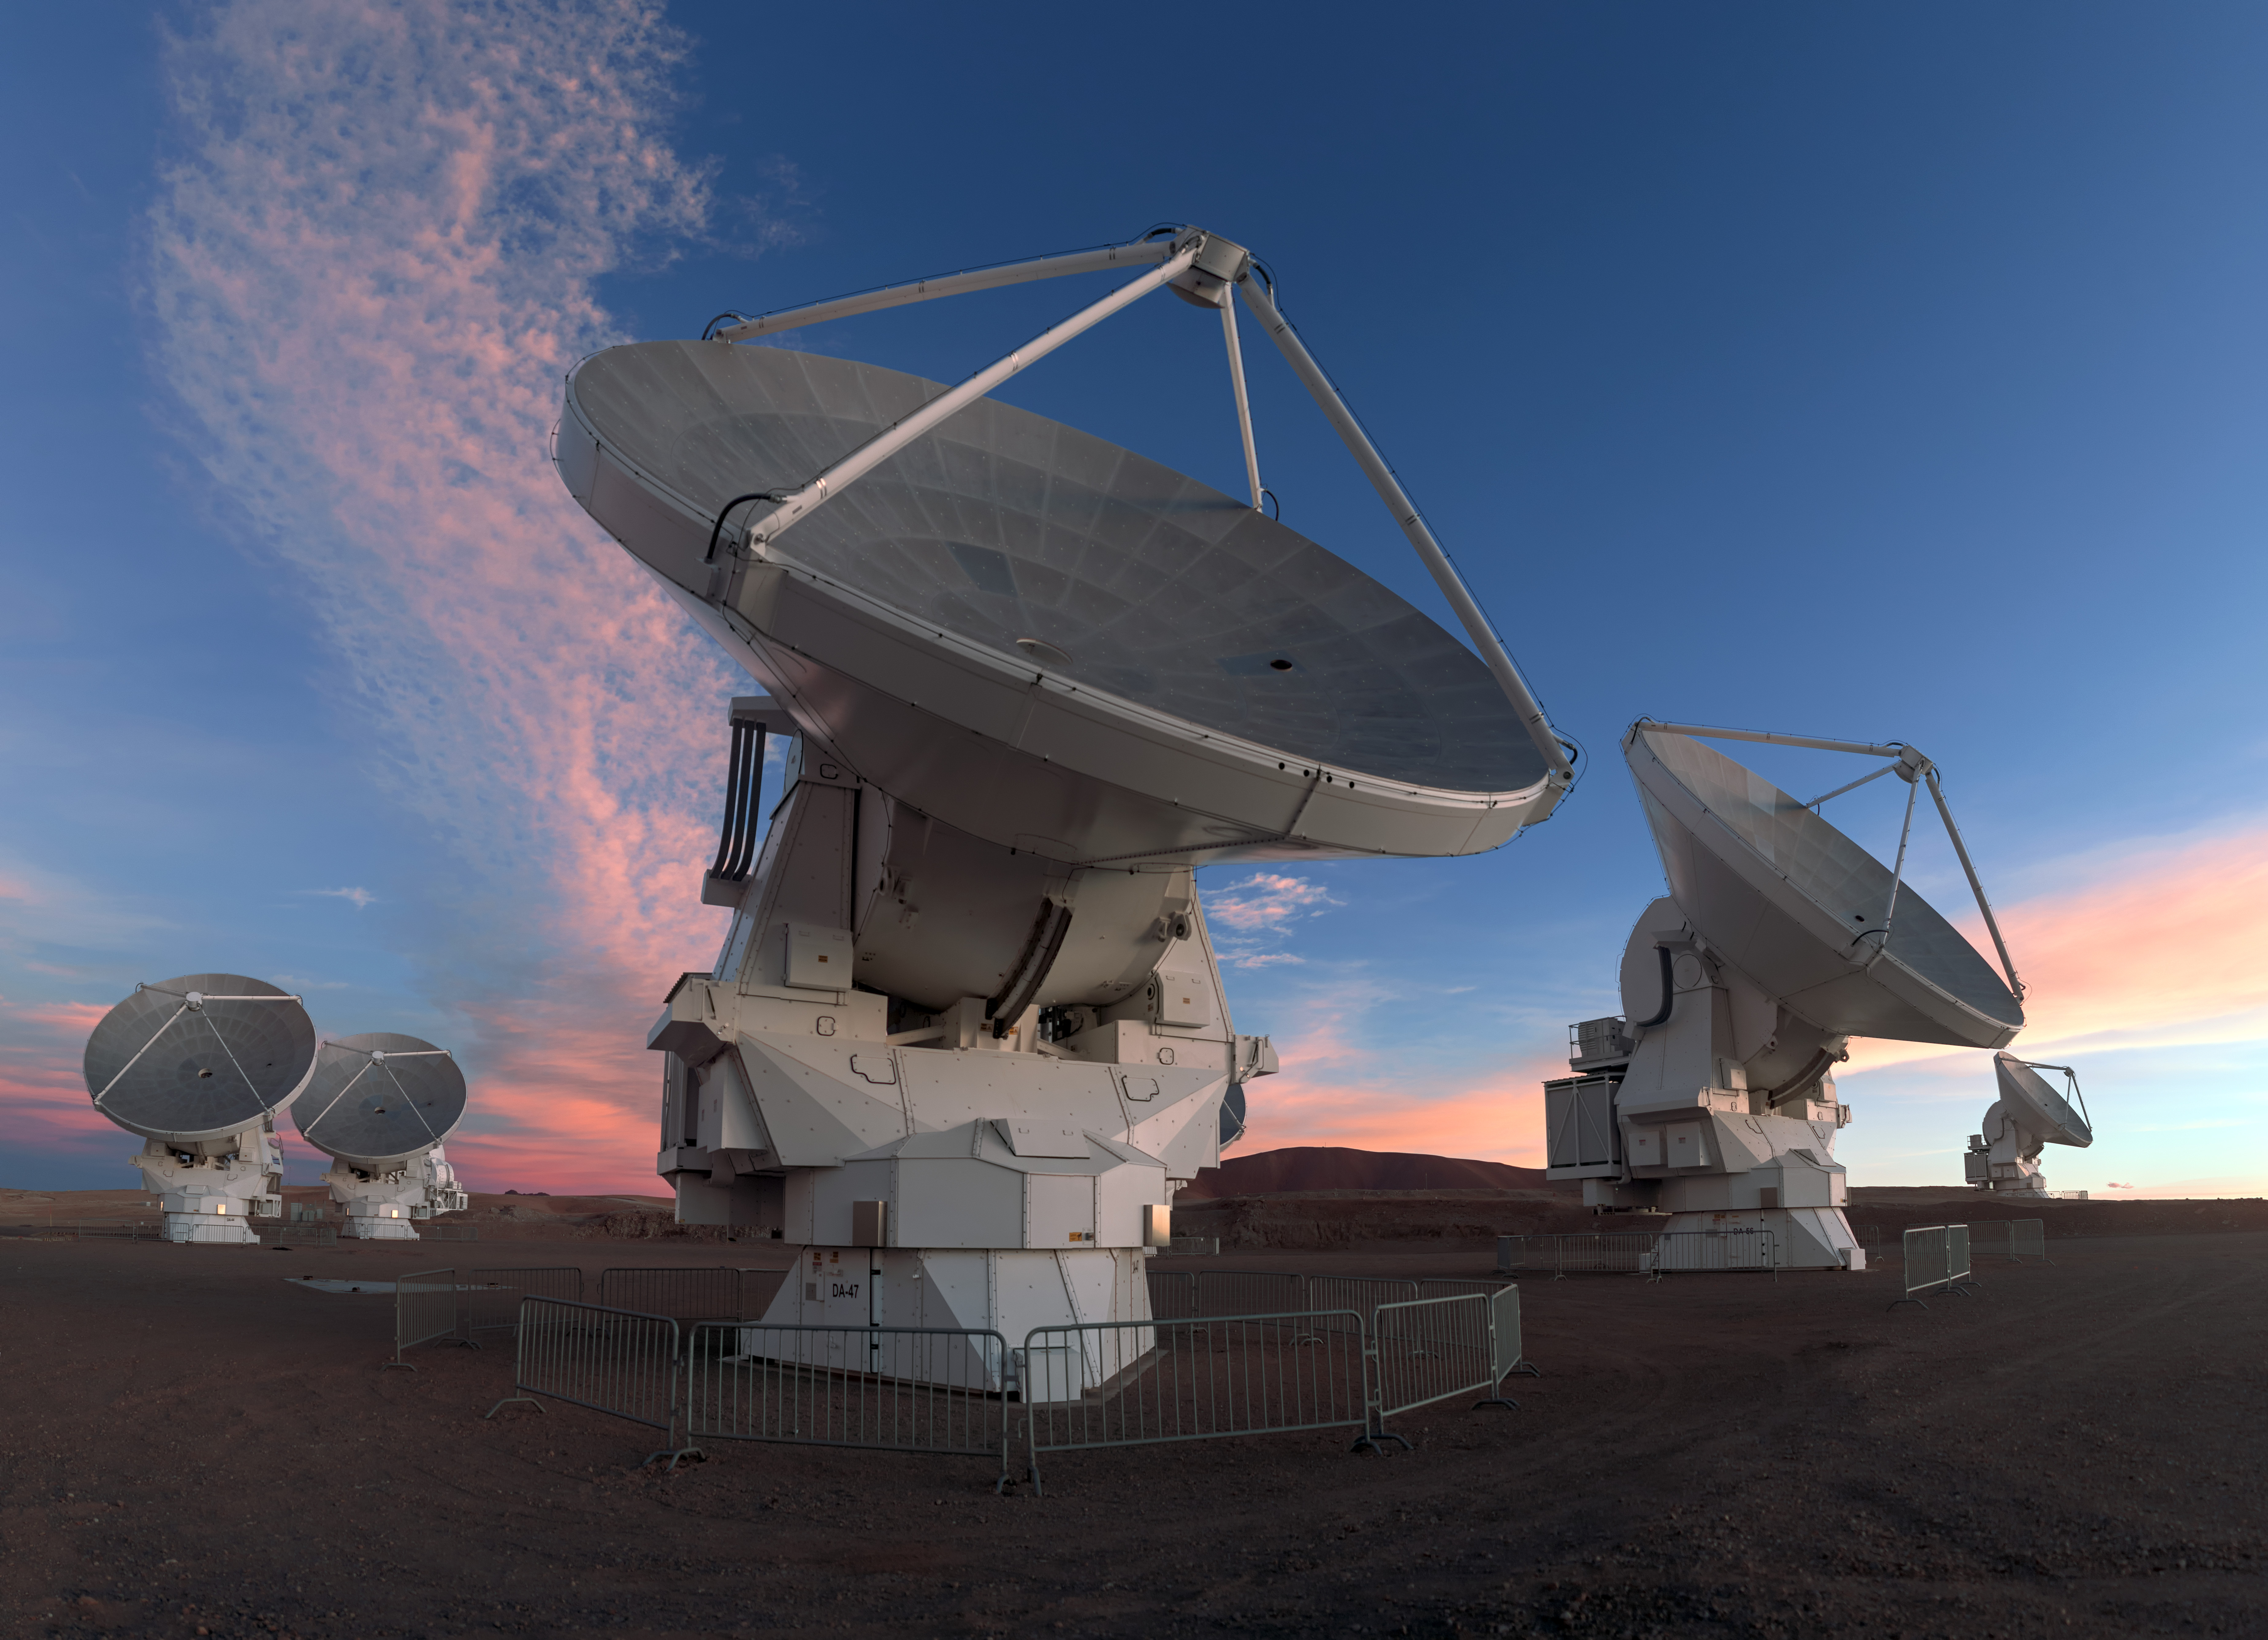

One of the team

ALMA does not look like a typical telescope, but this attentive looking antenna is one of 66, working together in the largest ground-based astronomical project in existence based on an arid plain high in the Chilean Andes.

Credit: ALMA (ESO/NAOJ/NRAO)